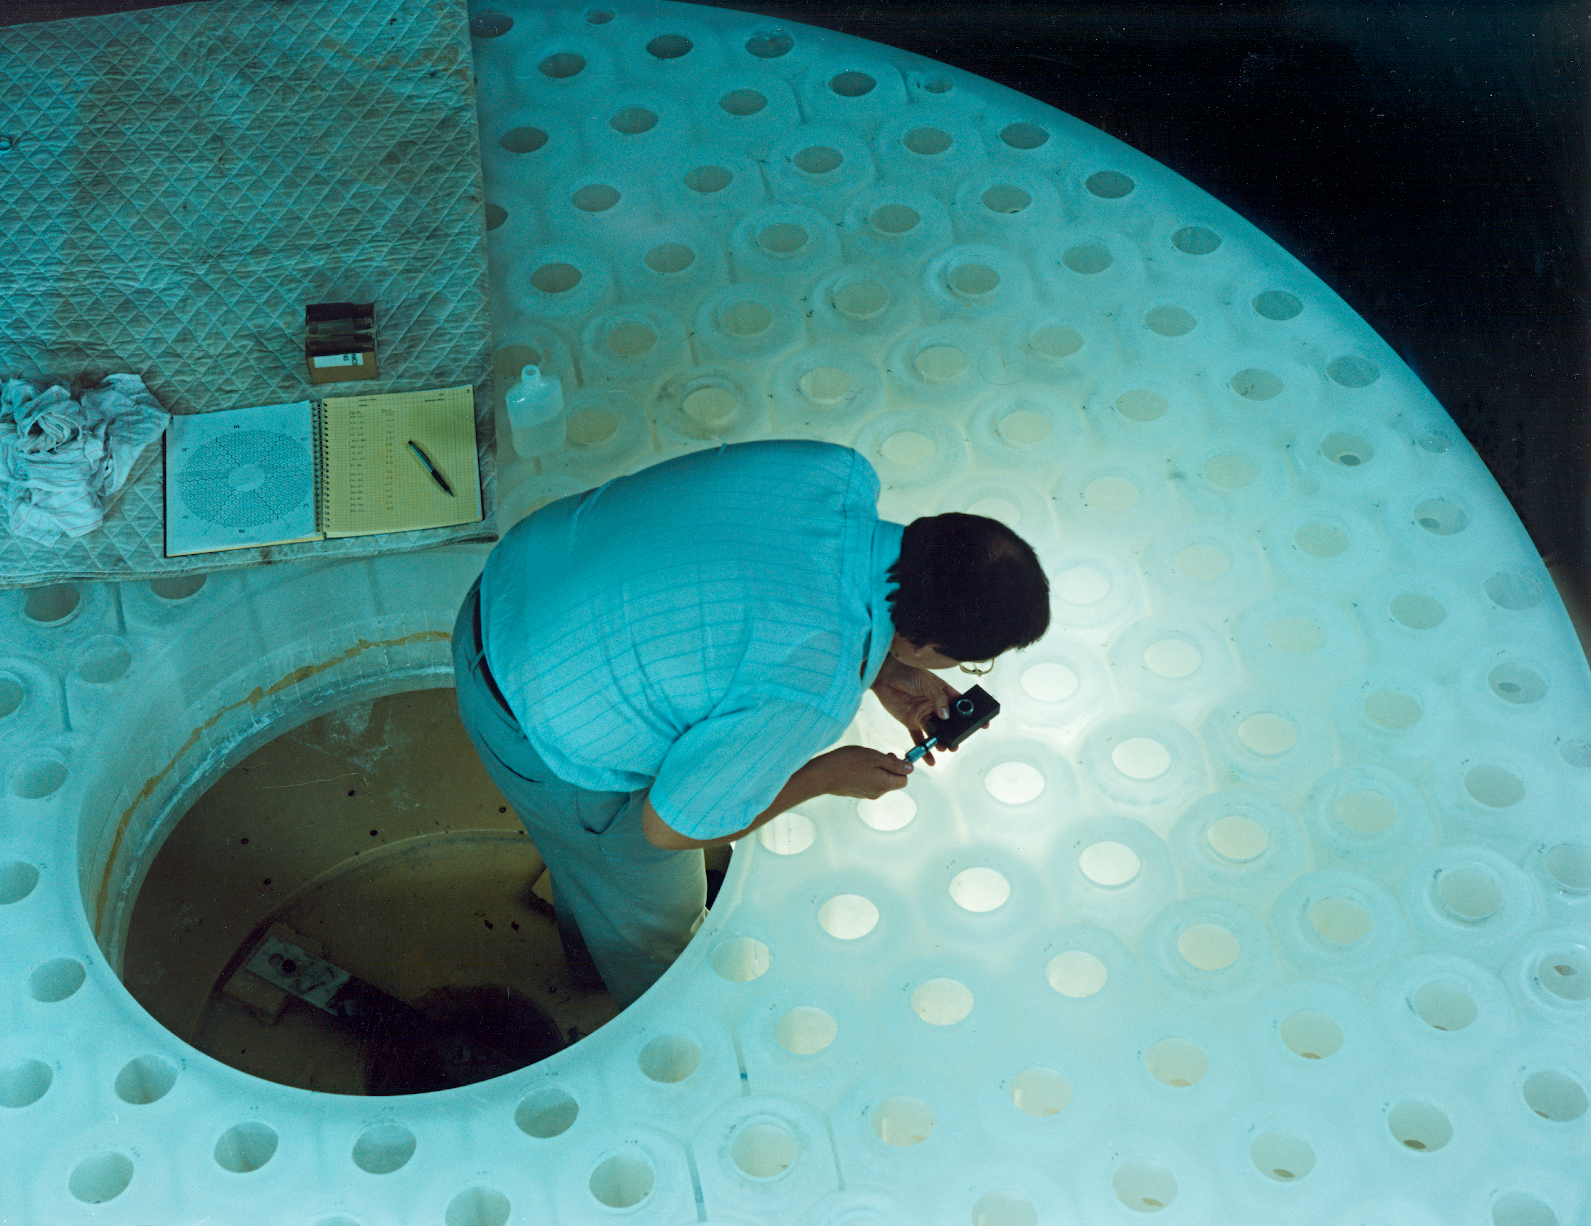

Measuring the WIYN primary

Careful measurements being taken on the bottom of the WIYN 3.5-meter primary mirror (August 1989).

Credit: NOIRLab/NSF/AURA